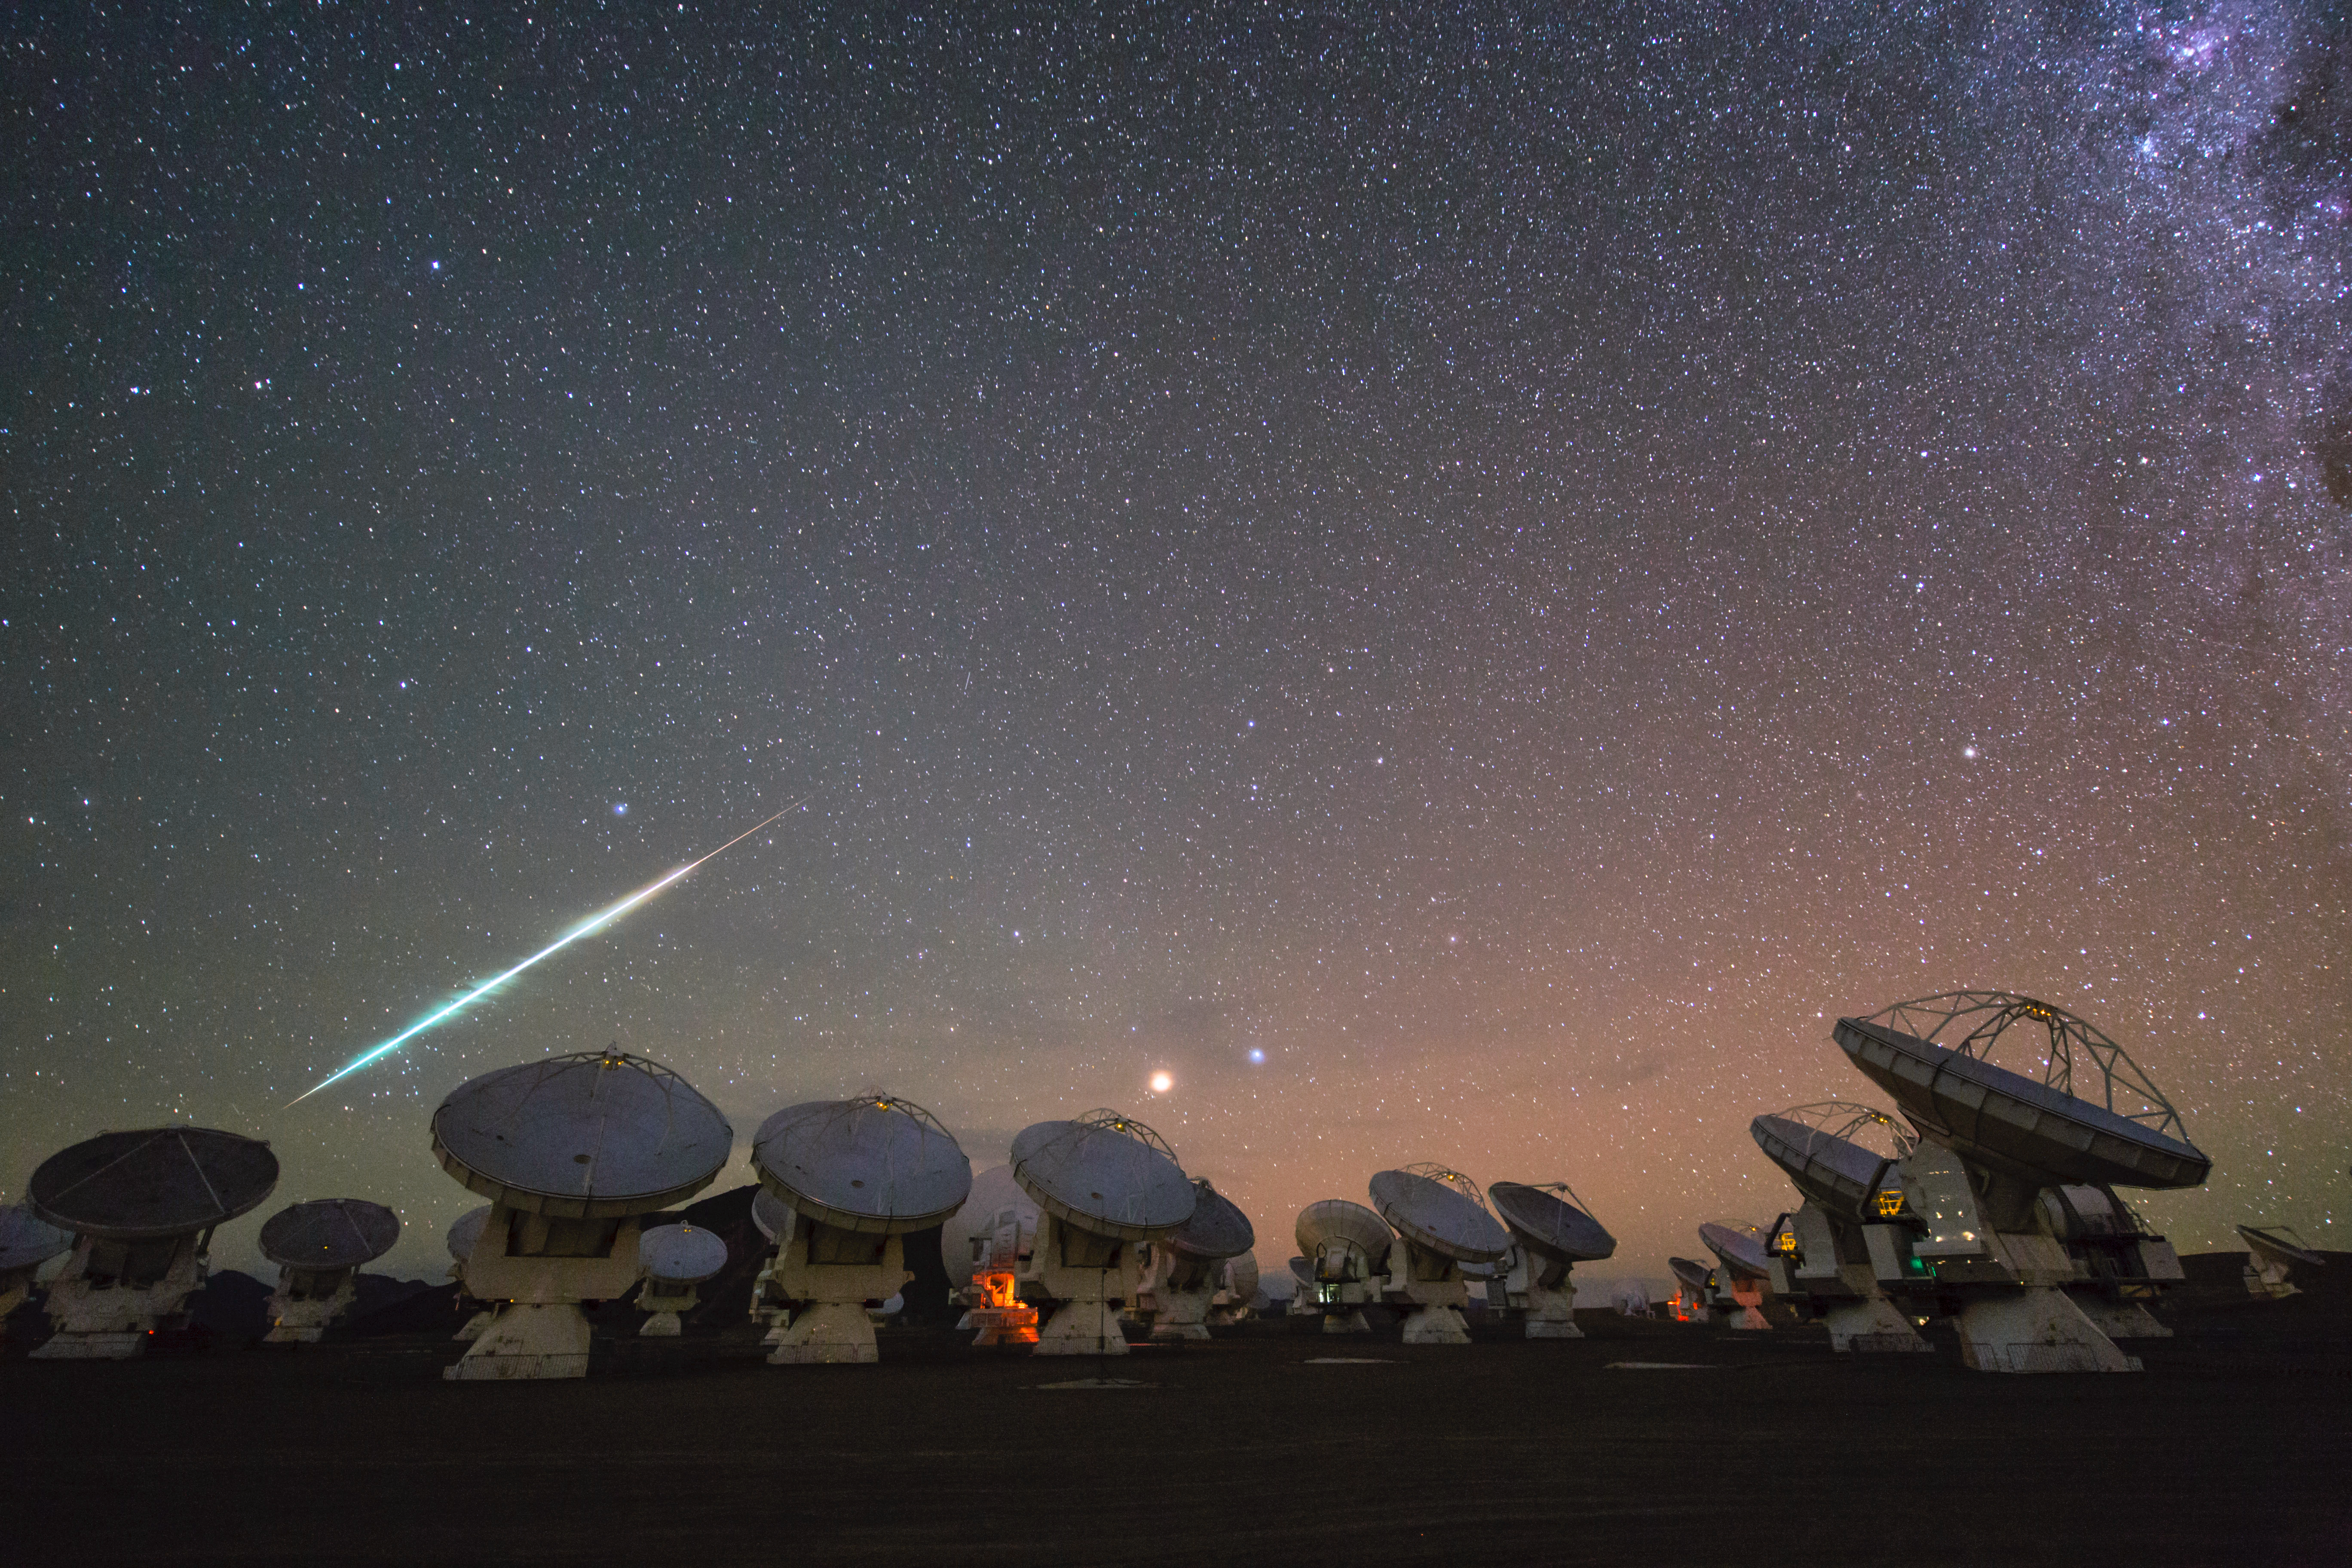

Cosmic fireball falling over ALMA

This beautiful new image, taken during a time-lapse set at the Atacama Large Millimeter/submillimeter Array (ALMA) is another dramatic Ultra High Definition photograph from the ESO Ultra HD Expedition. ALMA, located at 5000 metres above sea level on the remote and empty Chajnantor Plateau in the Chilean Andes, marks the second destination for the four ESO Photo Ambassadors [1] on their 17-day trip. The ambassadors are equipped with state-of-the-art Ultra HD tools to help them capture the true majesty of sights like the one pictured here [2] [3].

Some of the 66 high-precision antennas that comprise ALMA are visible here, with dishes pointed aloft, studying the cold clouds in interstellar space, and peering deep into the past at our mysterious cosmic origins.

The spectacular javelin of light over the ALMA array is a shooting star, slicing through the image in a vivid streak of colours. Emerald green, golden and faint crimson hues blaze brightly as the meteor burns up as it enters the Earth’s atmosphere and makes its fiery voyage across the sky. As the high-speed fireball — which is, in reality, a small grain of rock from interplanetary space — interacts with the atmosphere it heats up, vapourising the surface layers of the meteor, which are left behind in a glowing trail. These trails disappear in just a few seconds, but are captured here at the click of a button.

The brightest star in the constellation of Virgo (The Virgin), known as Spica, and our neighbouring planet Mars glow brightly in the centre of the image — cosmic spectators to this fiery descent as they rise above the horizon.

The Ultra HD Expedition began in Santiago, Chile, on 25 March 2014. This image was taken on the team’s eighth night on the Chajnantor Plateau. They are currently at La Silla Observatory, ESO’s first astronomical installation in Chile, and tomorrow, after one last night, they will finally make the long journey home. Free Ultra HD content gained from this expedition will soon be available online as ESO delivers crisp, breathtaking Ultra HD footage — bringing the Universe closer than ever before. This image was taken by ESO Photo Ambassador and time-lapse Cinematographer Christoph Malin.

Notes
[1] The team is made up of ESO’s videographer Herbert Zodet, and three ESO Photo Ambassadors: Yuri Beletsky, Christoph Malin and Babak Tafreshi. Information on the expedition’s technology partners can be found here, and their blog here.

[2] Equipment includes: Vixen Optics Polarie Star Tracker, Canon® EOS-1D C camera, Stage One Dolly and eMotimo TB3 3-axis motion control camera robot, Angelbird SSD2go, LRTimelapse software. Peli™ Cases, 4K PC workstations from Magic Multimedia, Novoflex QuadroPod system, Intecro batteries and Granite Bay Software.

[3] Technology partners include: Canon, Kids of All Ages, Novoflex, Angelbird, Sharp, Vixen, eMotimo, Peli, Magic Multi Media, LRTimelapse, Intecro and Granite Bay Software.

Credit: ESO/C. Malin